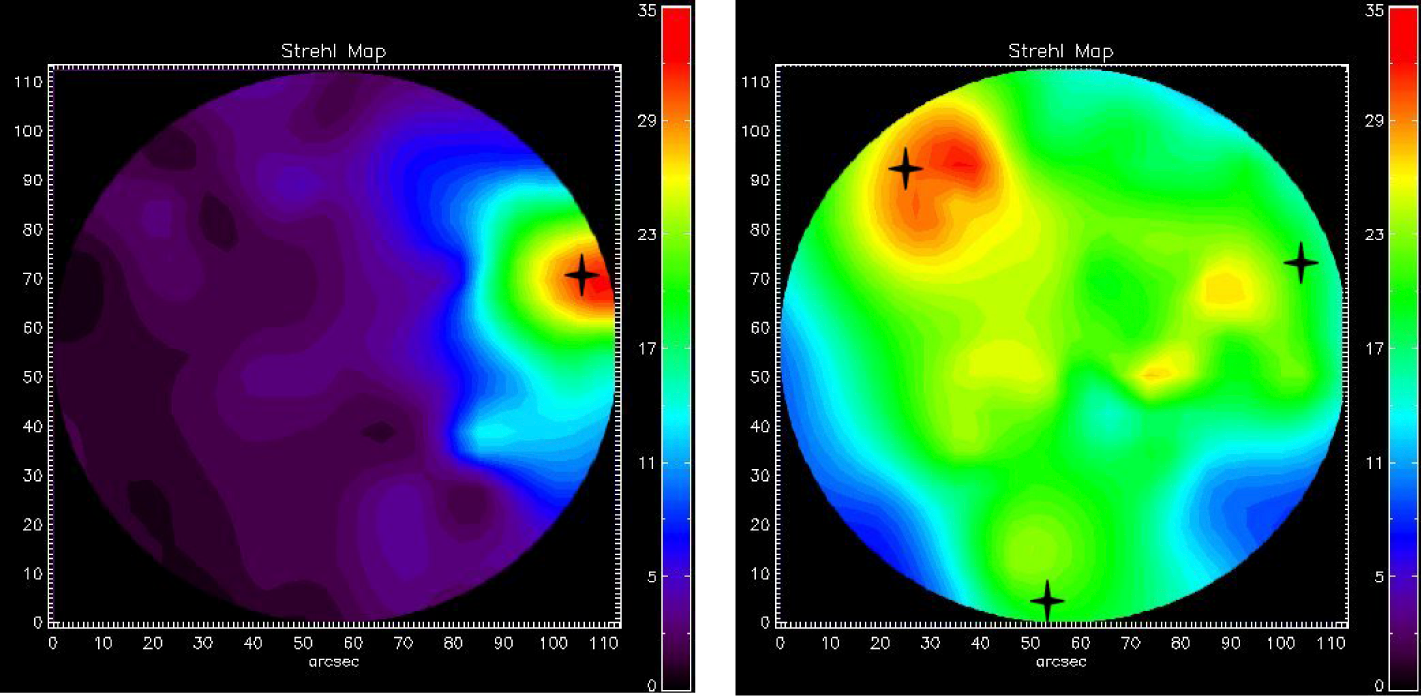

AO Strehl maps

Maps of Strehl ratio (a measure of light concentration) in the case of single conjugated adaptive optics, i.e. as used in present AO systems (SCAO; left) and multi-conjugated (MCAO; right), as measured in images of Omega Centauri. Different colours correspond to different Strehl ratios, from 0 (black) to red (35%). The SCAO map illustrates how inhomogeneous the correction is across the field of view. The peak Strehl ratio is about 30% close to the guide star, to the right, and decreases with the distance to the guide star due to atmospheric anisoplanatism. The MCAO map, however, is much more uniform across the field of view, and peaks close to the location of the three guide stars shown by crosses. A comparison between the two images clearly shows the advantage of MCAO.

Credit: ESO